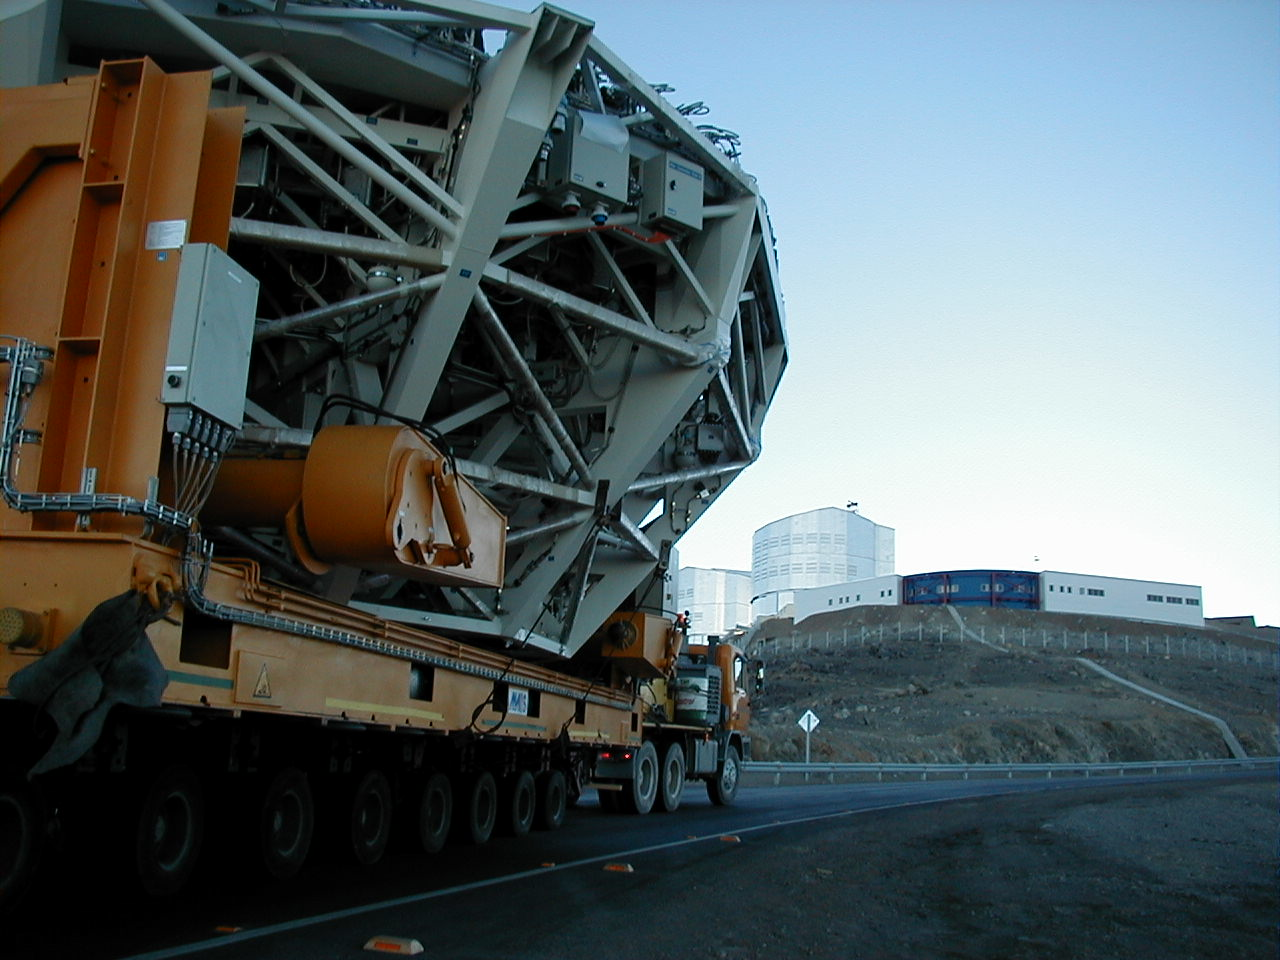

Approaching the platform

The convoy approaches the platform at the top of Paranal. In the foreground, the Control Building, from where all observations with the telescopes are carried out.

Credit: ESO